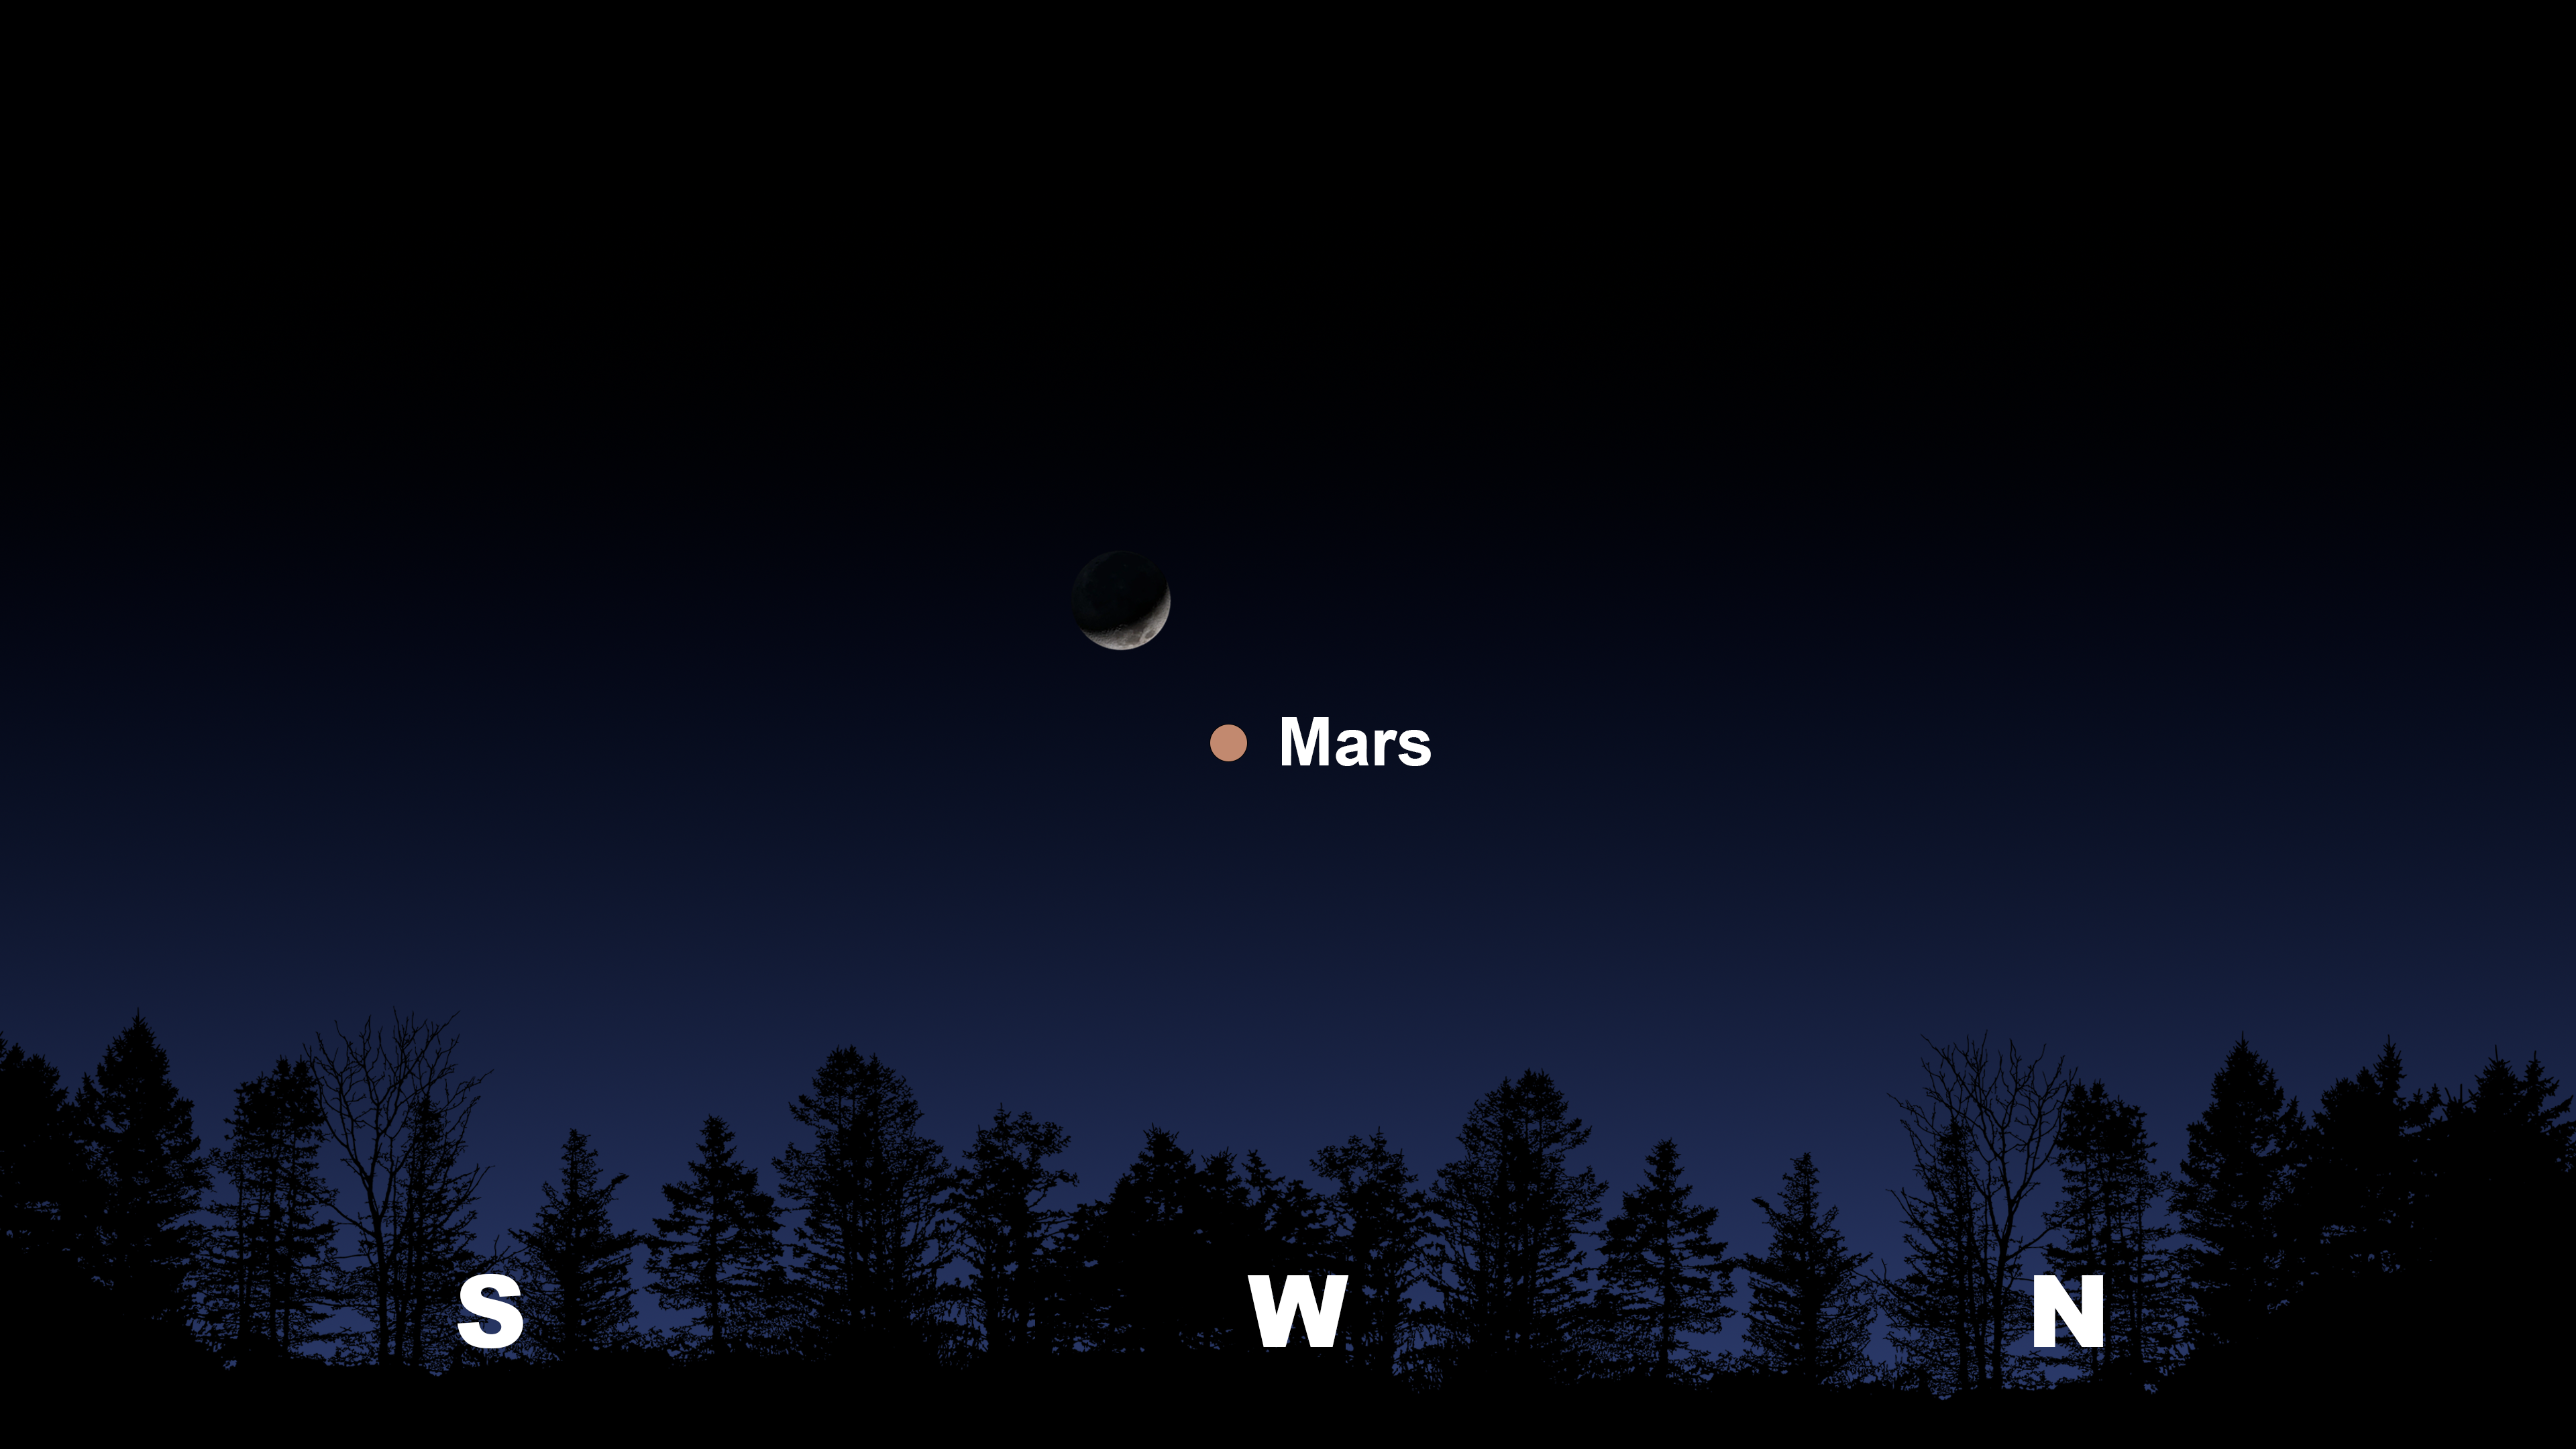

The evening sky from Tucson an hour after sunset on 1 June

The evening sky from Tucson an hour after sunset on 1 June. Hilo will have a similar view. From La Serena, the Moon and Mars will appear in the north.

Credit: NOIRLab/NSF/AURA/Stellarium/J. Davis